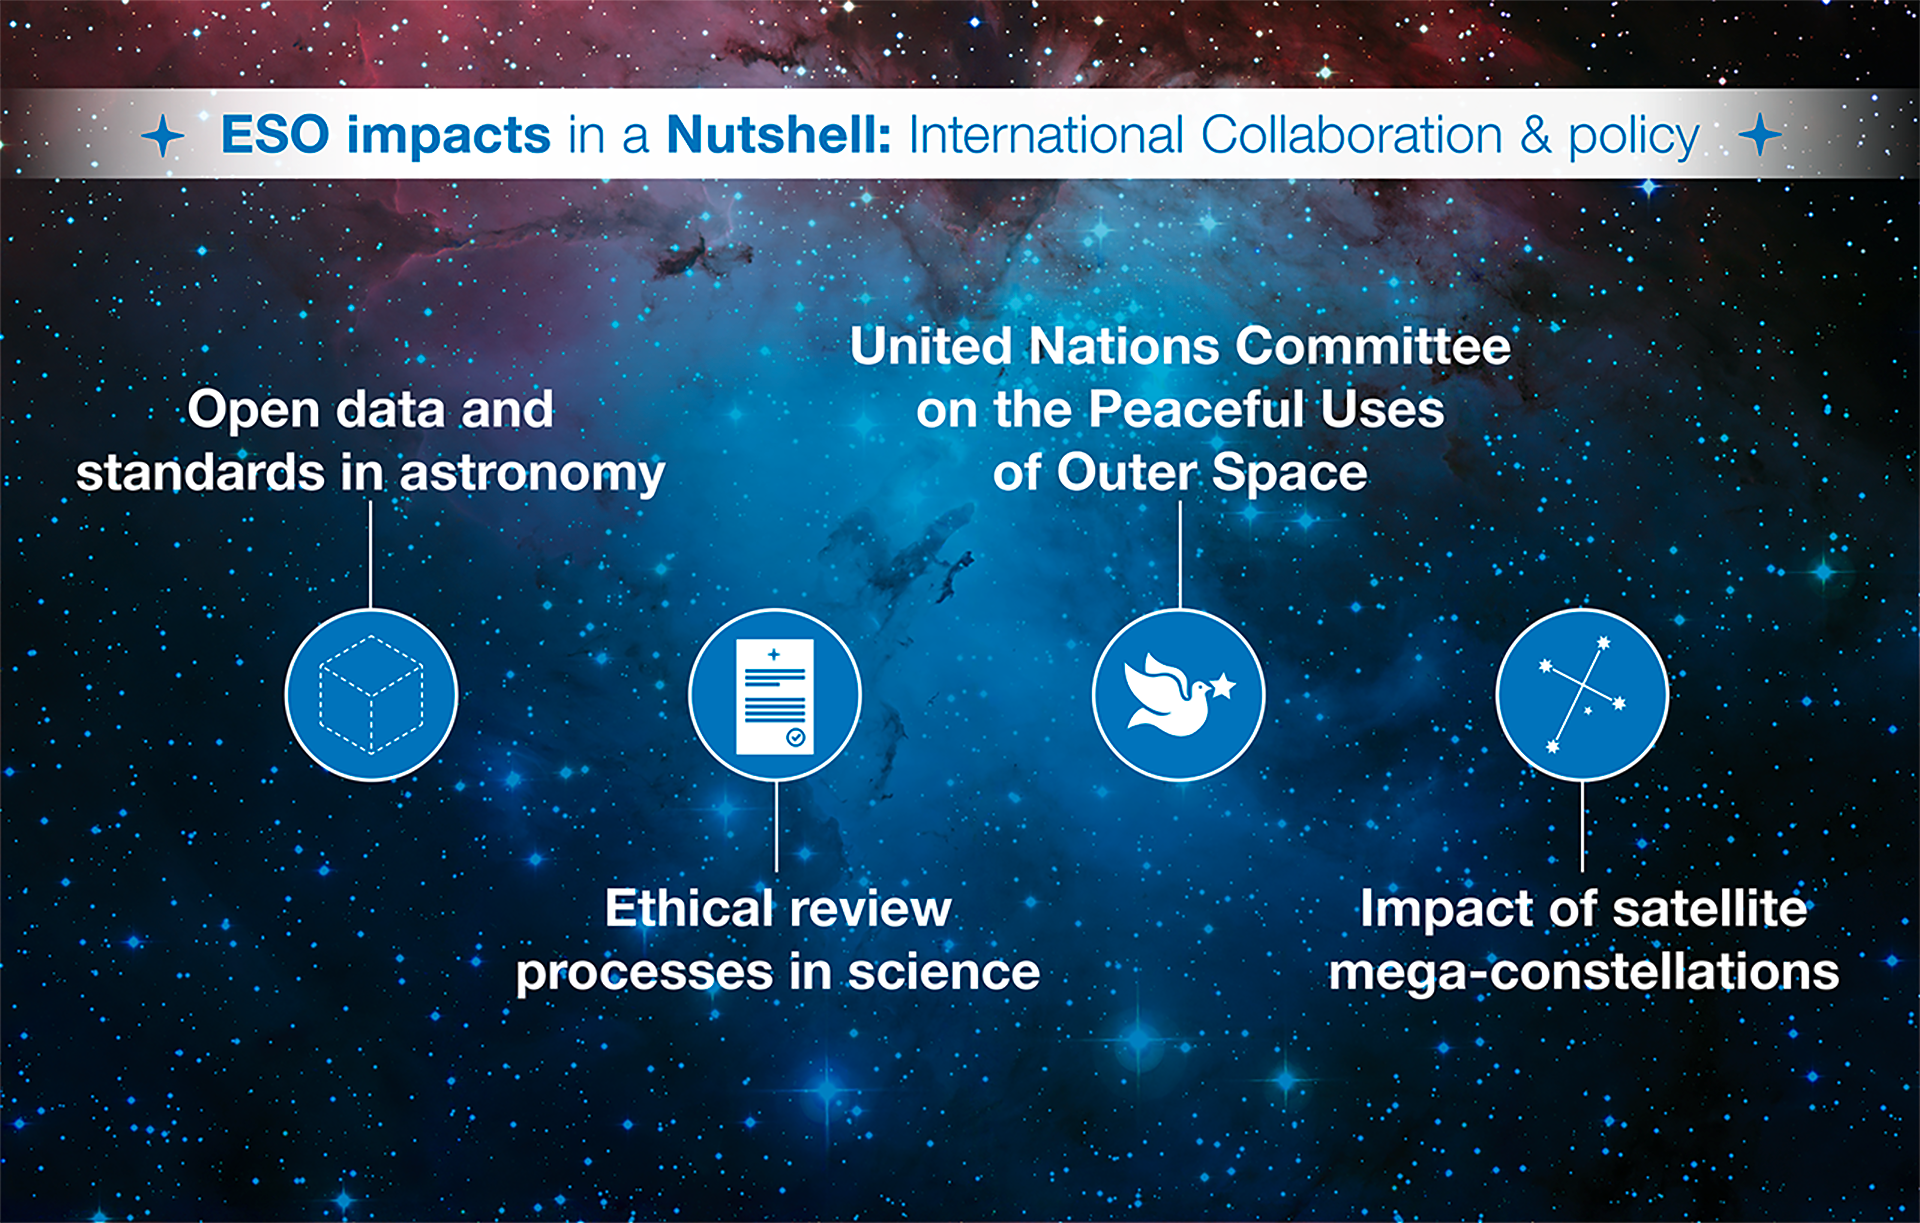

How ESO benefits its Member States - 1

This graph is related to the publication ESO’s Benefits to Society.

Credit: ESO